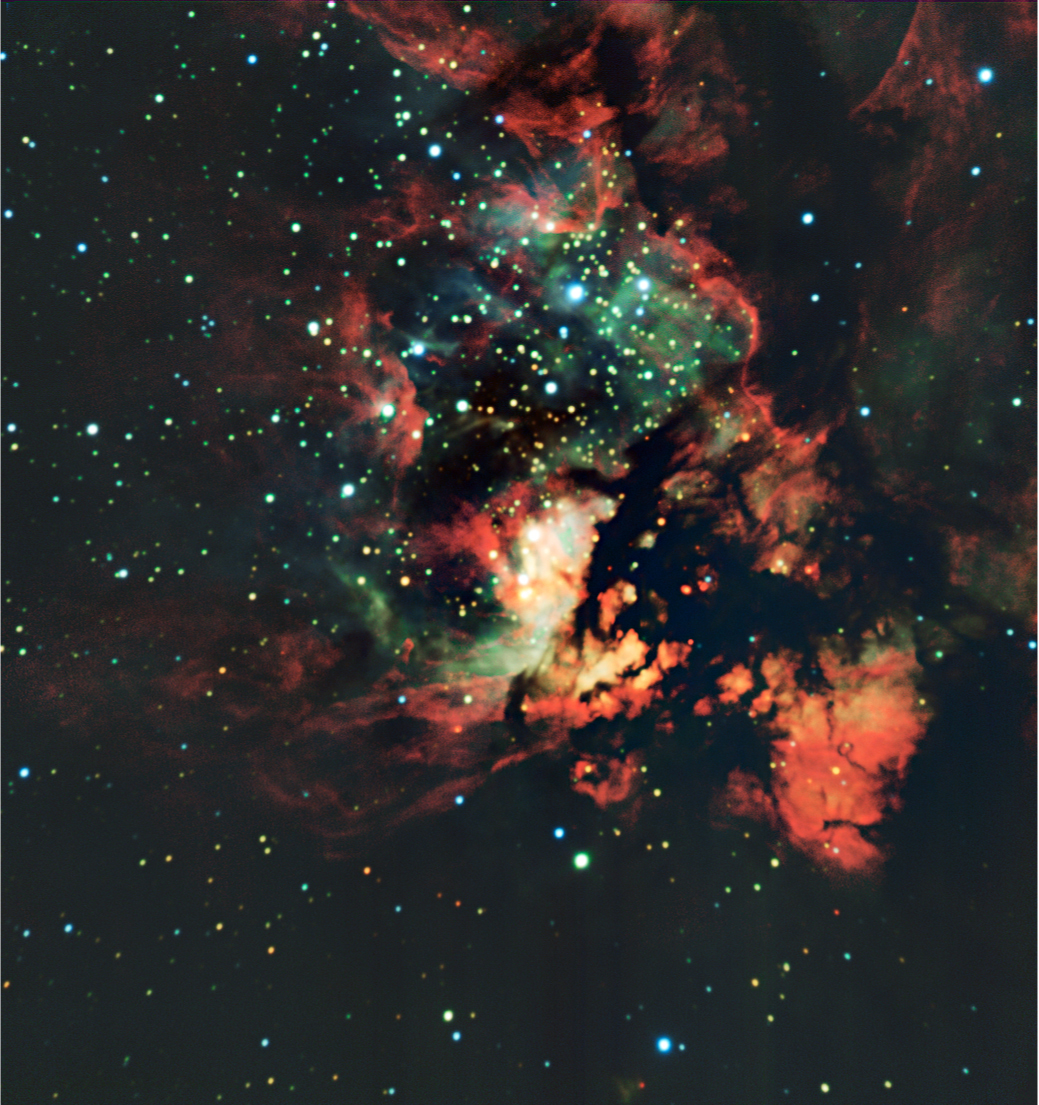

NGC 3576

Located 9,000 light-years away, NGC 3576 is a gigantic region of glowing gas about 100 light-years across, where stars are currently forming. The intense radiation and winds from the massive stars are shredding the clouds from which they form, creating dramatic scenery. The black area in the right middle part of the image is dark because of the presence of very dense, opaque clouds of gas and dust. The data used to make this colour-composite images were taken with ISAAC on the VLT, in the framework of observing proposal 079.C-0203(A). The image processing was done by Yuri Beletsky (ESO) and Hännes Heyer (ESO). It is based on data taken through 4 different narrow-band filters centred around 1.21, 1.71, 2.09 and 3.28 microns.

Credit: ESO